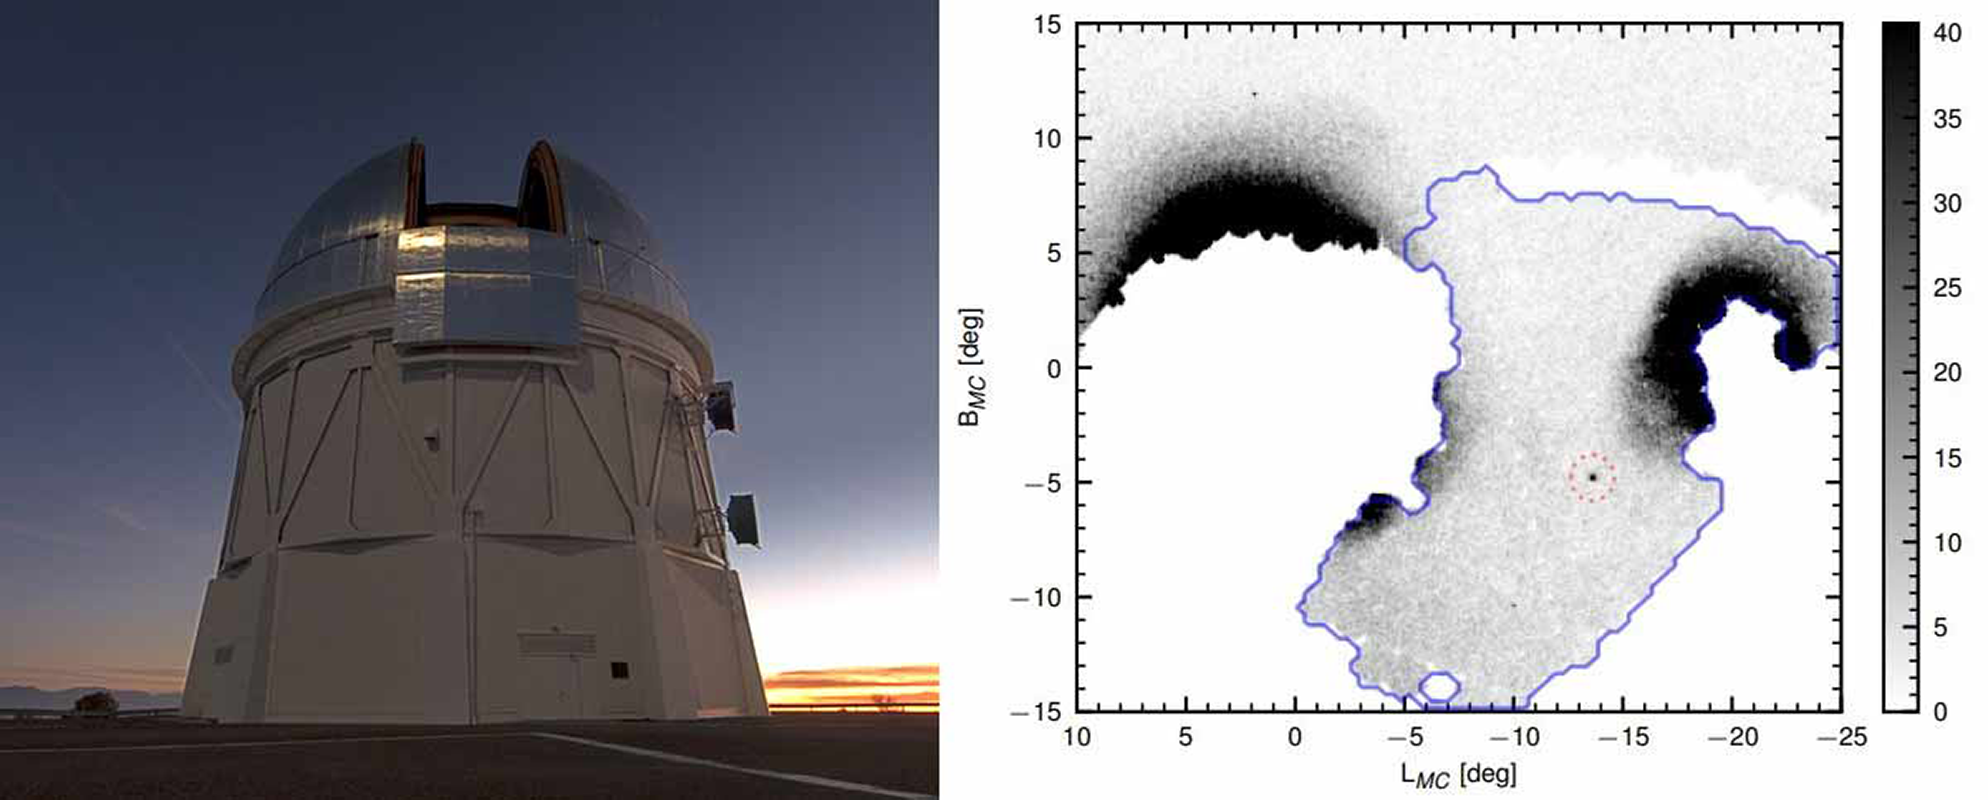

A Snake in the Clouds: A New Dwarf Galaxy in the Magellanic Bridge

Astronomers using the Dark Energy Camera on the CTIO Blanco telescope have detected a new dwarf galaxy in the stream of gas linking the Large and Small Magellanic Clouds. The new galaxy, Hydrus 1, located in the “water snake” constellation, may have been brought to the Milky Way by the Magellanic Clouds.

Credit: T. Abbott & NOAO/AURA/NSF (left); Koposov et al. 2018 (right)